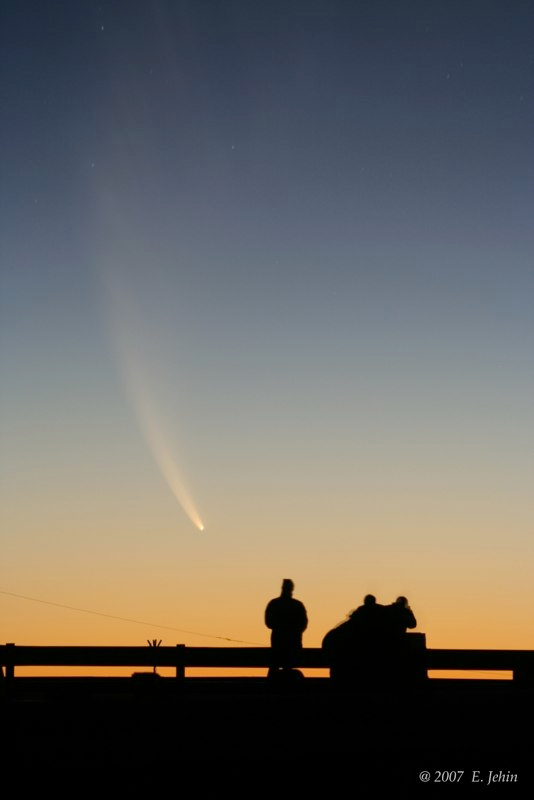

Comet McNaught

Images collected by ESO staff of the very bright comet McNaught that was visible in Europe early January 2007 and is presently visible from the Southern Hemisphere.

Credit: ESO